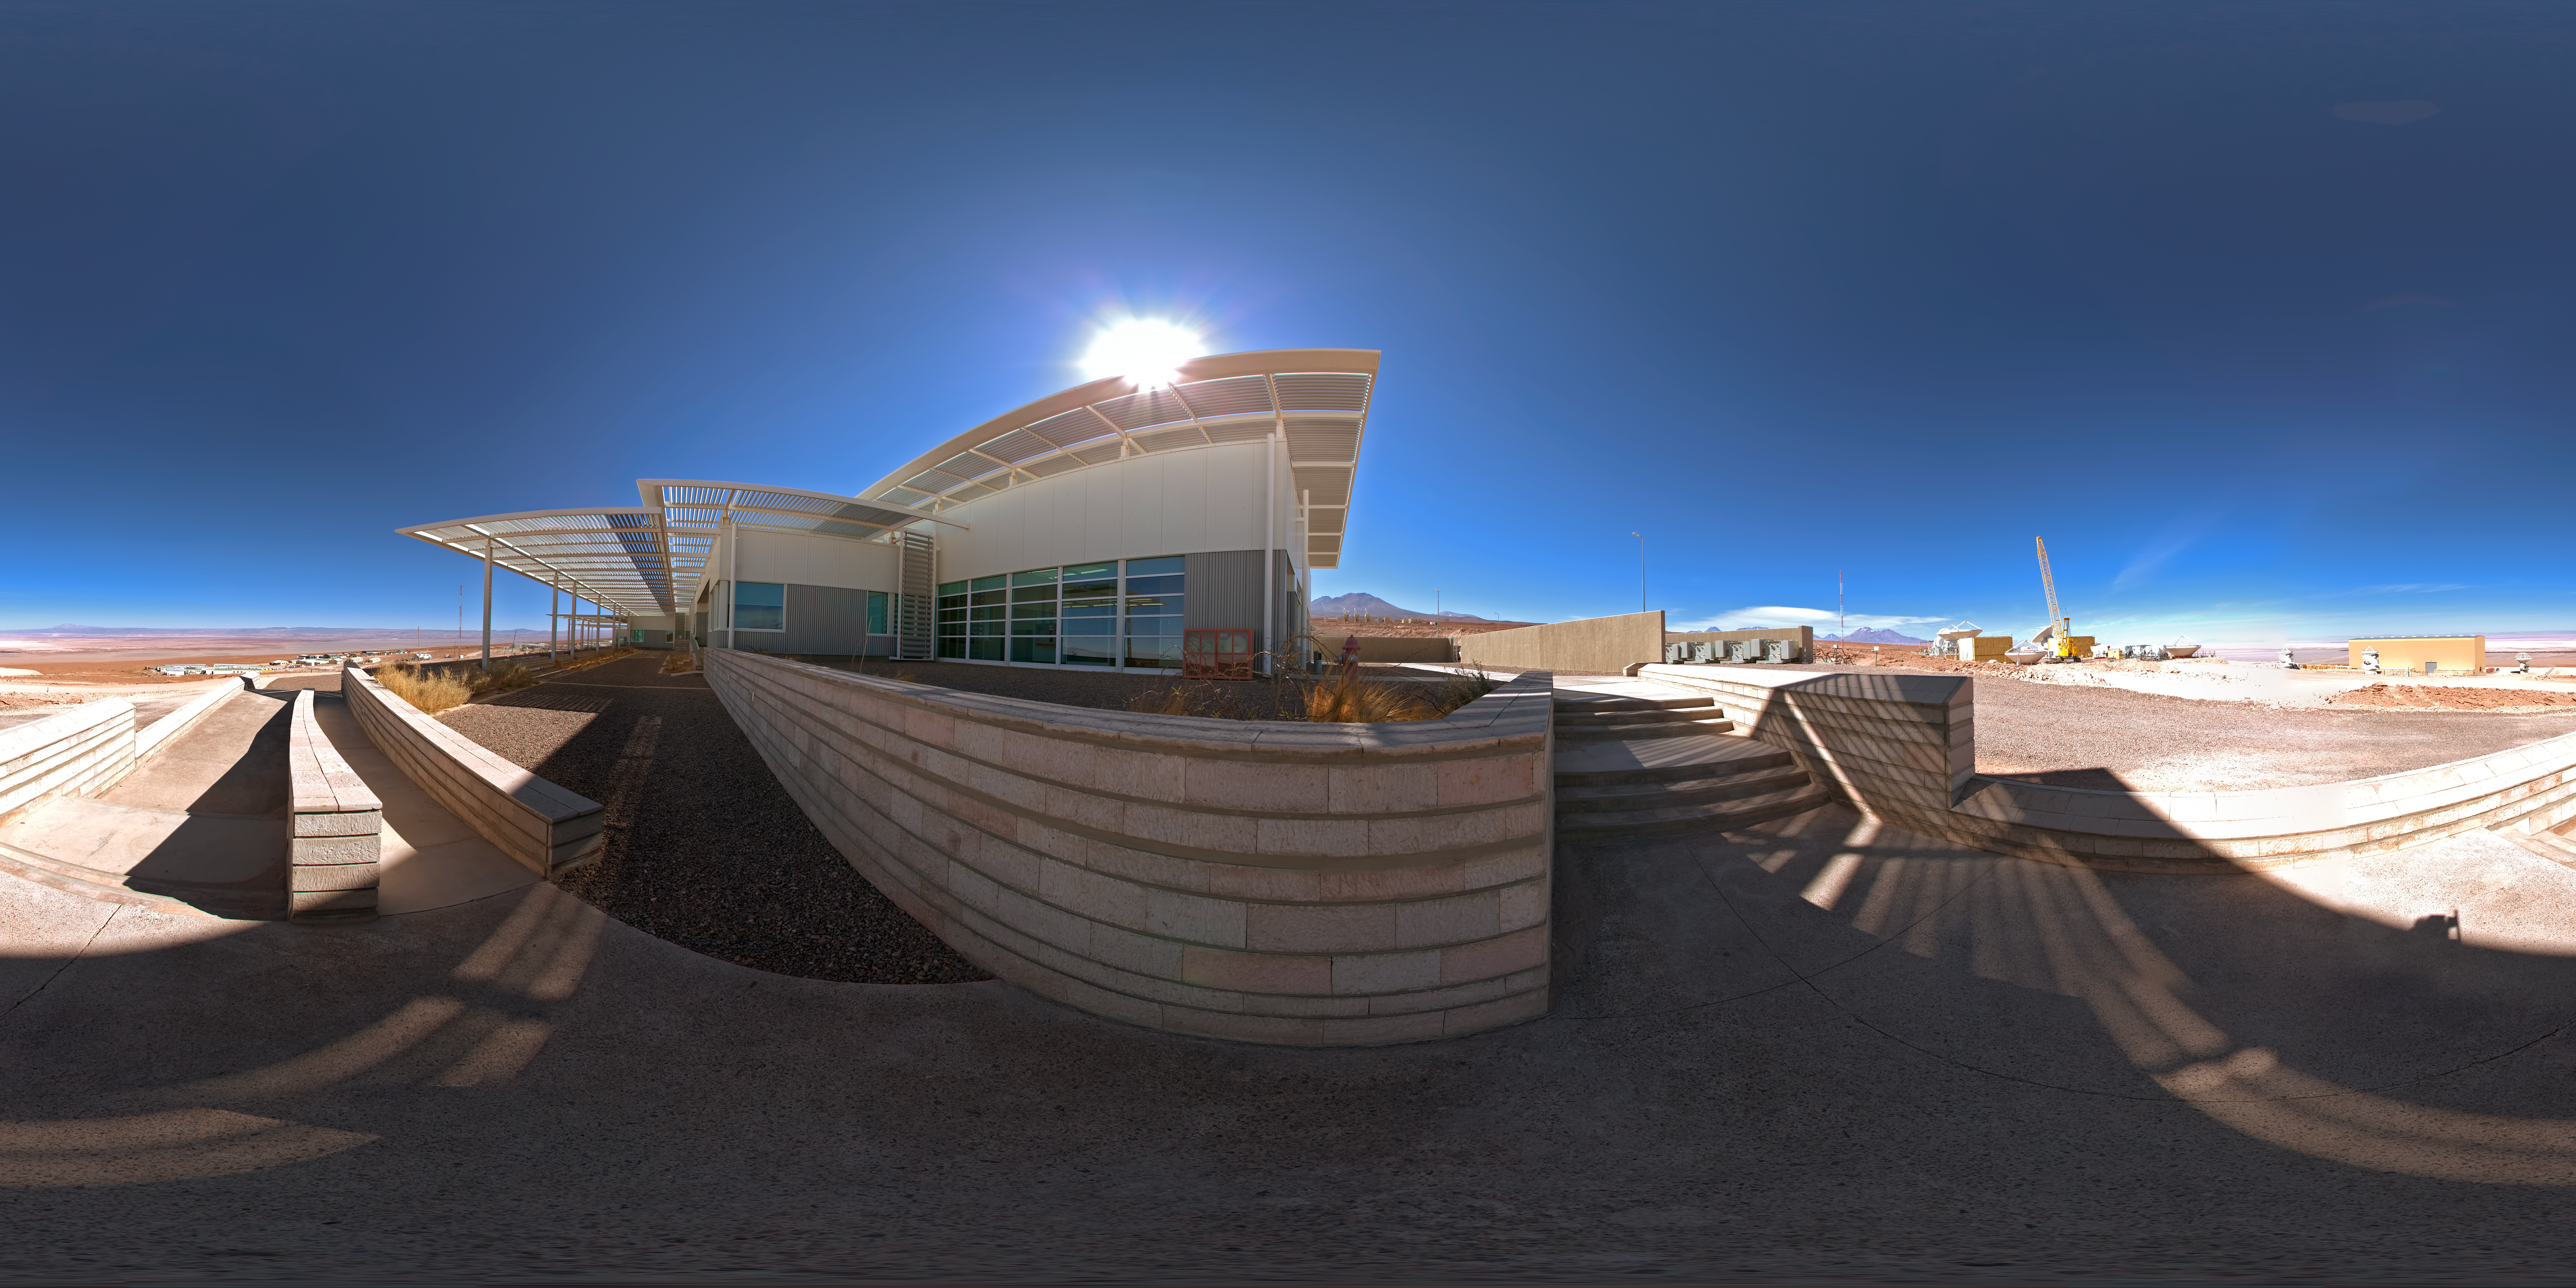

Operations Support Facility

A 360 degree panorama view of the south side of the Atacama Large Millimeter/submillimeter Array (ALMA) Operations Support Facility (OSF). This site in the Chilean Andes lies at an altitude of 2900 metres and serves as the focal point for the ALMA operations. Antennas are assembled here before being moved to the Array Operations Site at 5000 metres altitude.

Credit: ESO